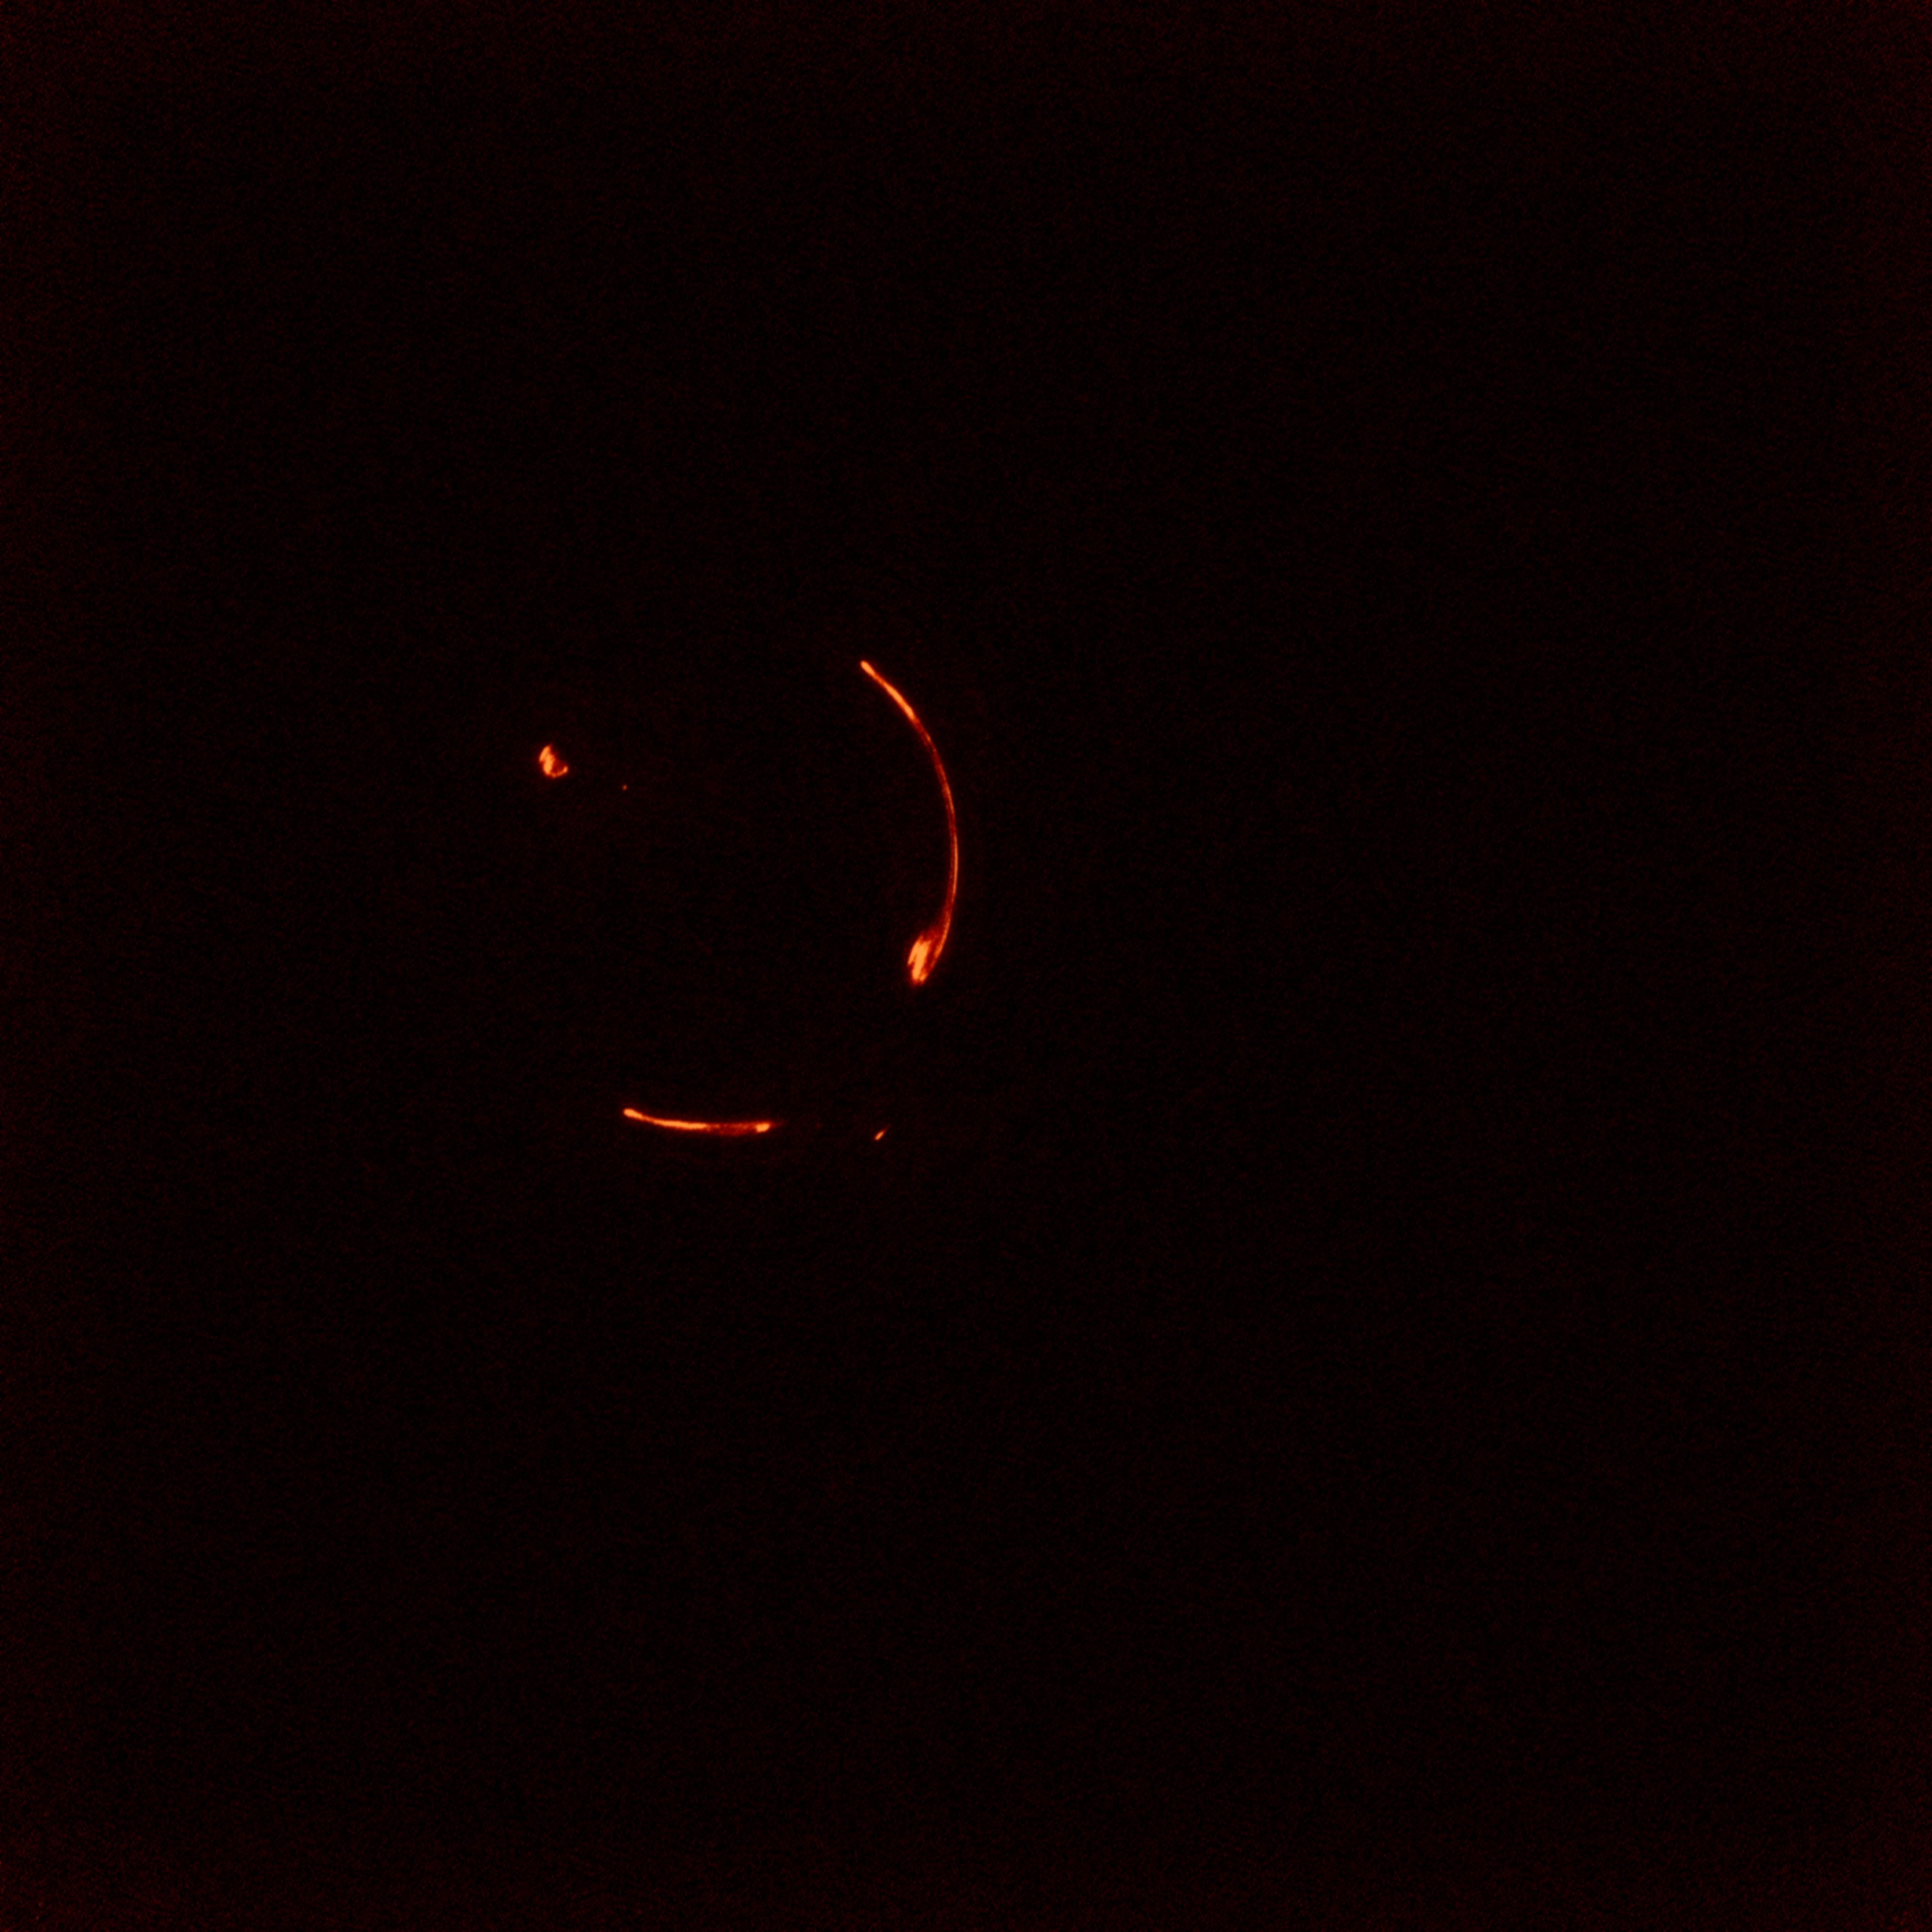

VLBI Network of Telescopes Bring Astronomers Closer to Understanding Dark Matter

Credit: NRAO/AUI/NSF